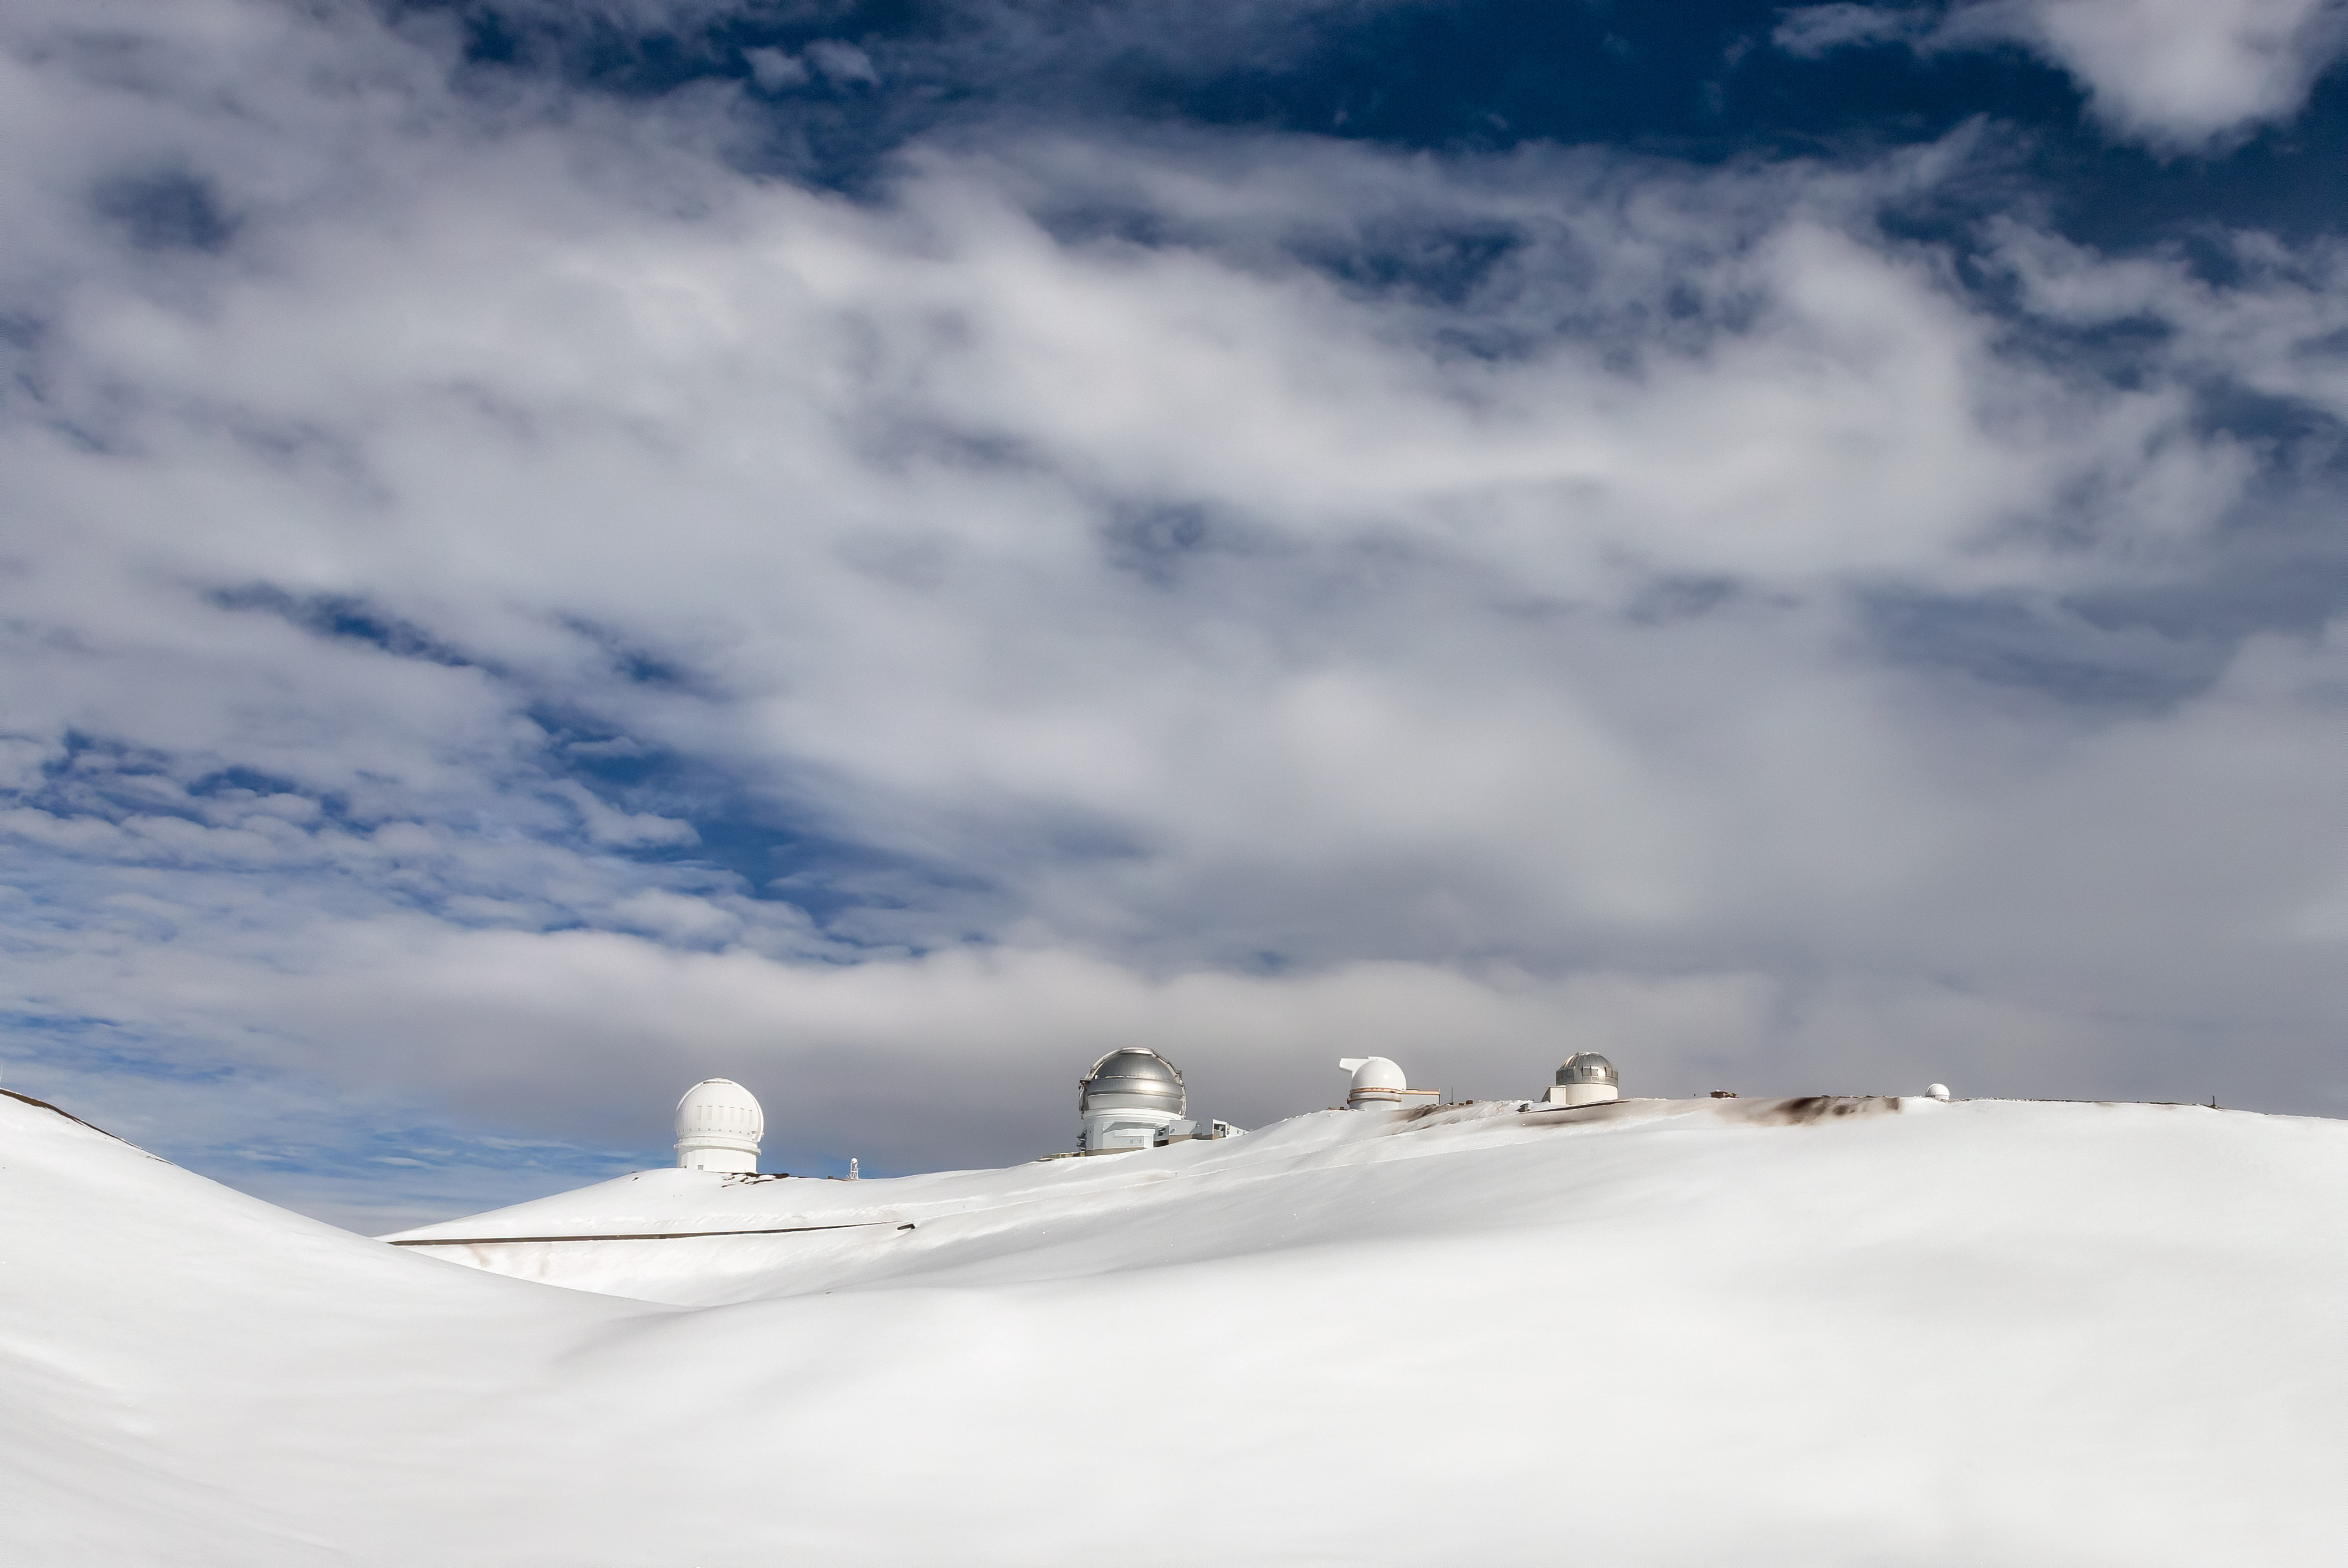

Storm Lifting Over Gemini

After more than a week of wintery weather, the clouds started lifting over the Gemini North telescope of the international Gemini Observatory (center) on Maunakea. Joy Pollard of NSF’s National Optical-Infrared Astronomy Research Laboratory snapped this shot during a visit to the mountain on 15 January. While snow is not uncommon on the nearly 14,000-foot summit area, this is the first major snowfall this winter on the mountaintop. The snowfall left drifts as high as 2 meters (7 feet) surrounding Gemini North and required the recruitment of staff volunteers to help shovel snow off the dome in order to get back on the sky as quickly as possible.

Credit: Gemini Observatory/NOIRLab/NSF/AURA/M. J. Pollard